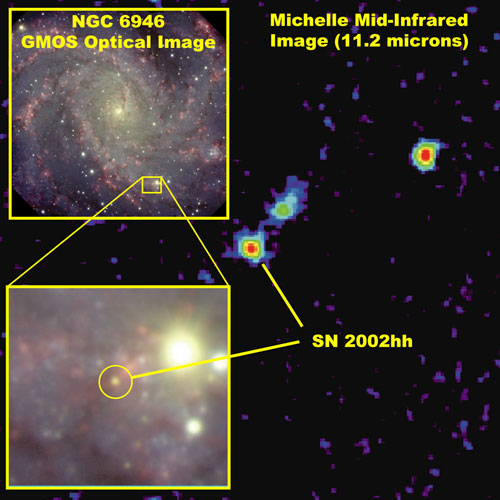

Optical image (GMOS, foreground) combined with the Michelle image (11.2 microns)

Optical image (GMOS, foreground) combined with the Michelle image (11.2 microns) showing the region observed and likely optical counterpart for supernova remnant SN 2002hh.

Credit: International Gemini Observatory/NOIRLab/NSF/AURA